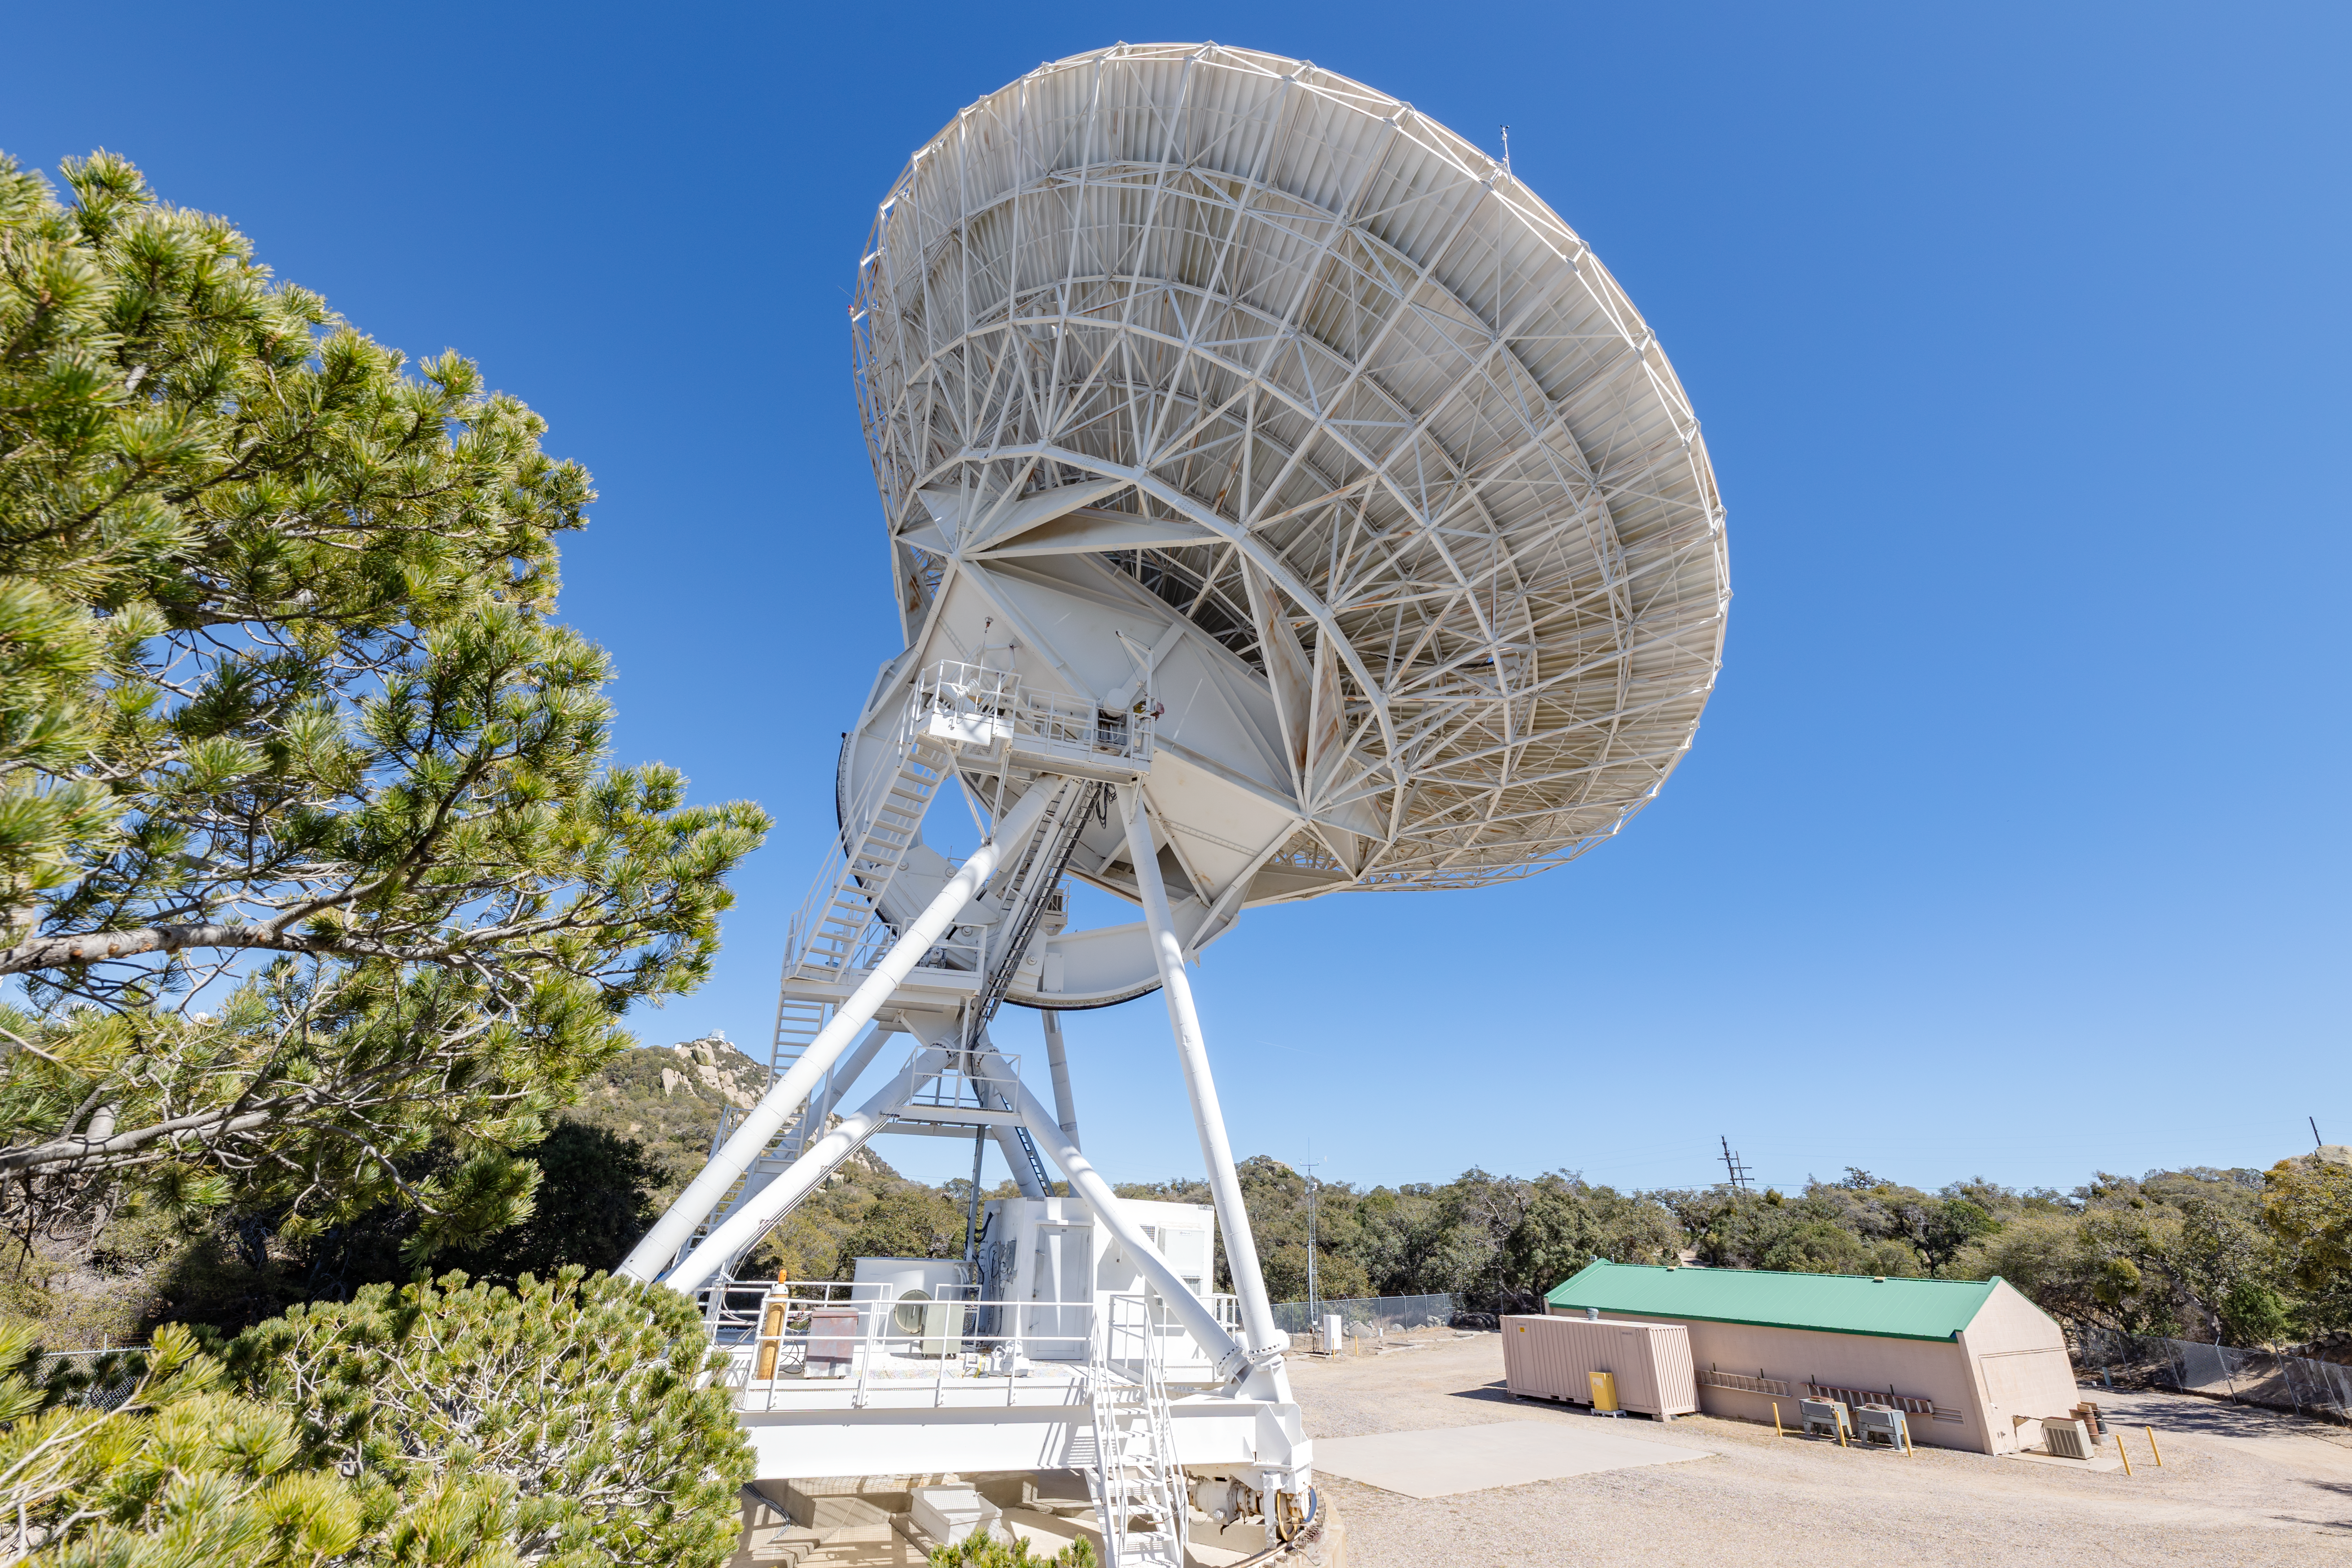

Very Long Baseline Array Dish Back

A view from the back right side of the Very Long Baseline Array Dish on Kitt Peak National Observatory in Arizona.

Credit: KPNO/NOIRLab/NSF/AURA/T. Slovinský